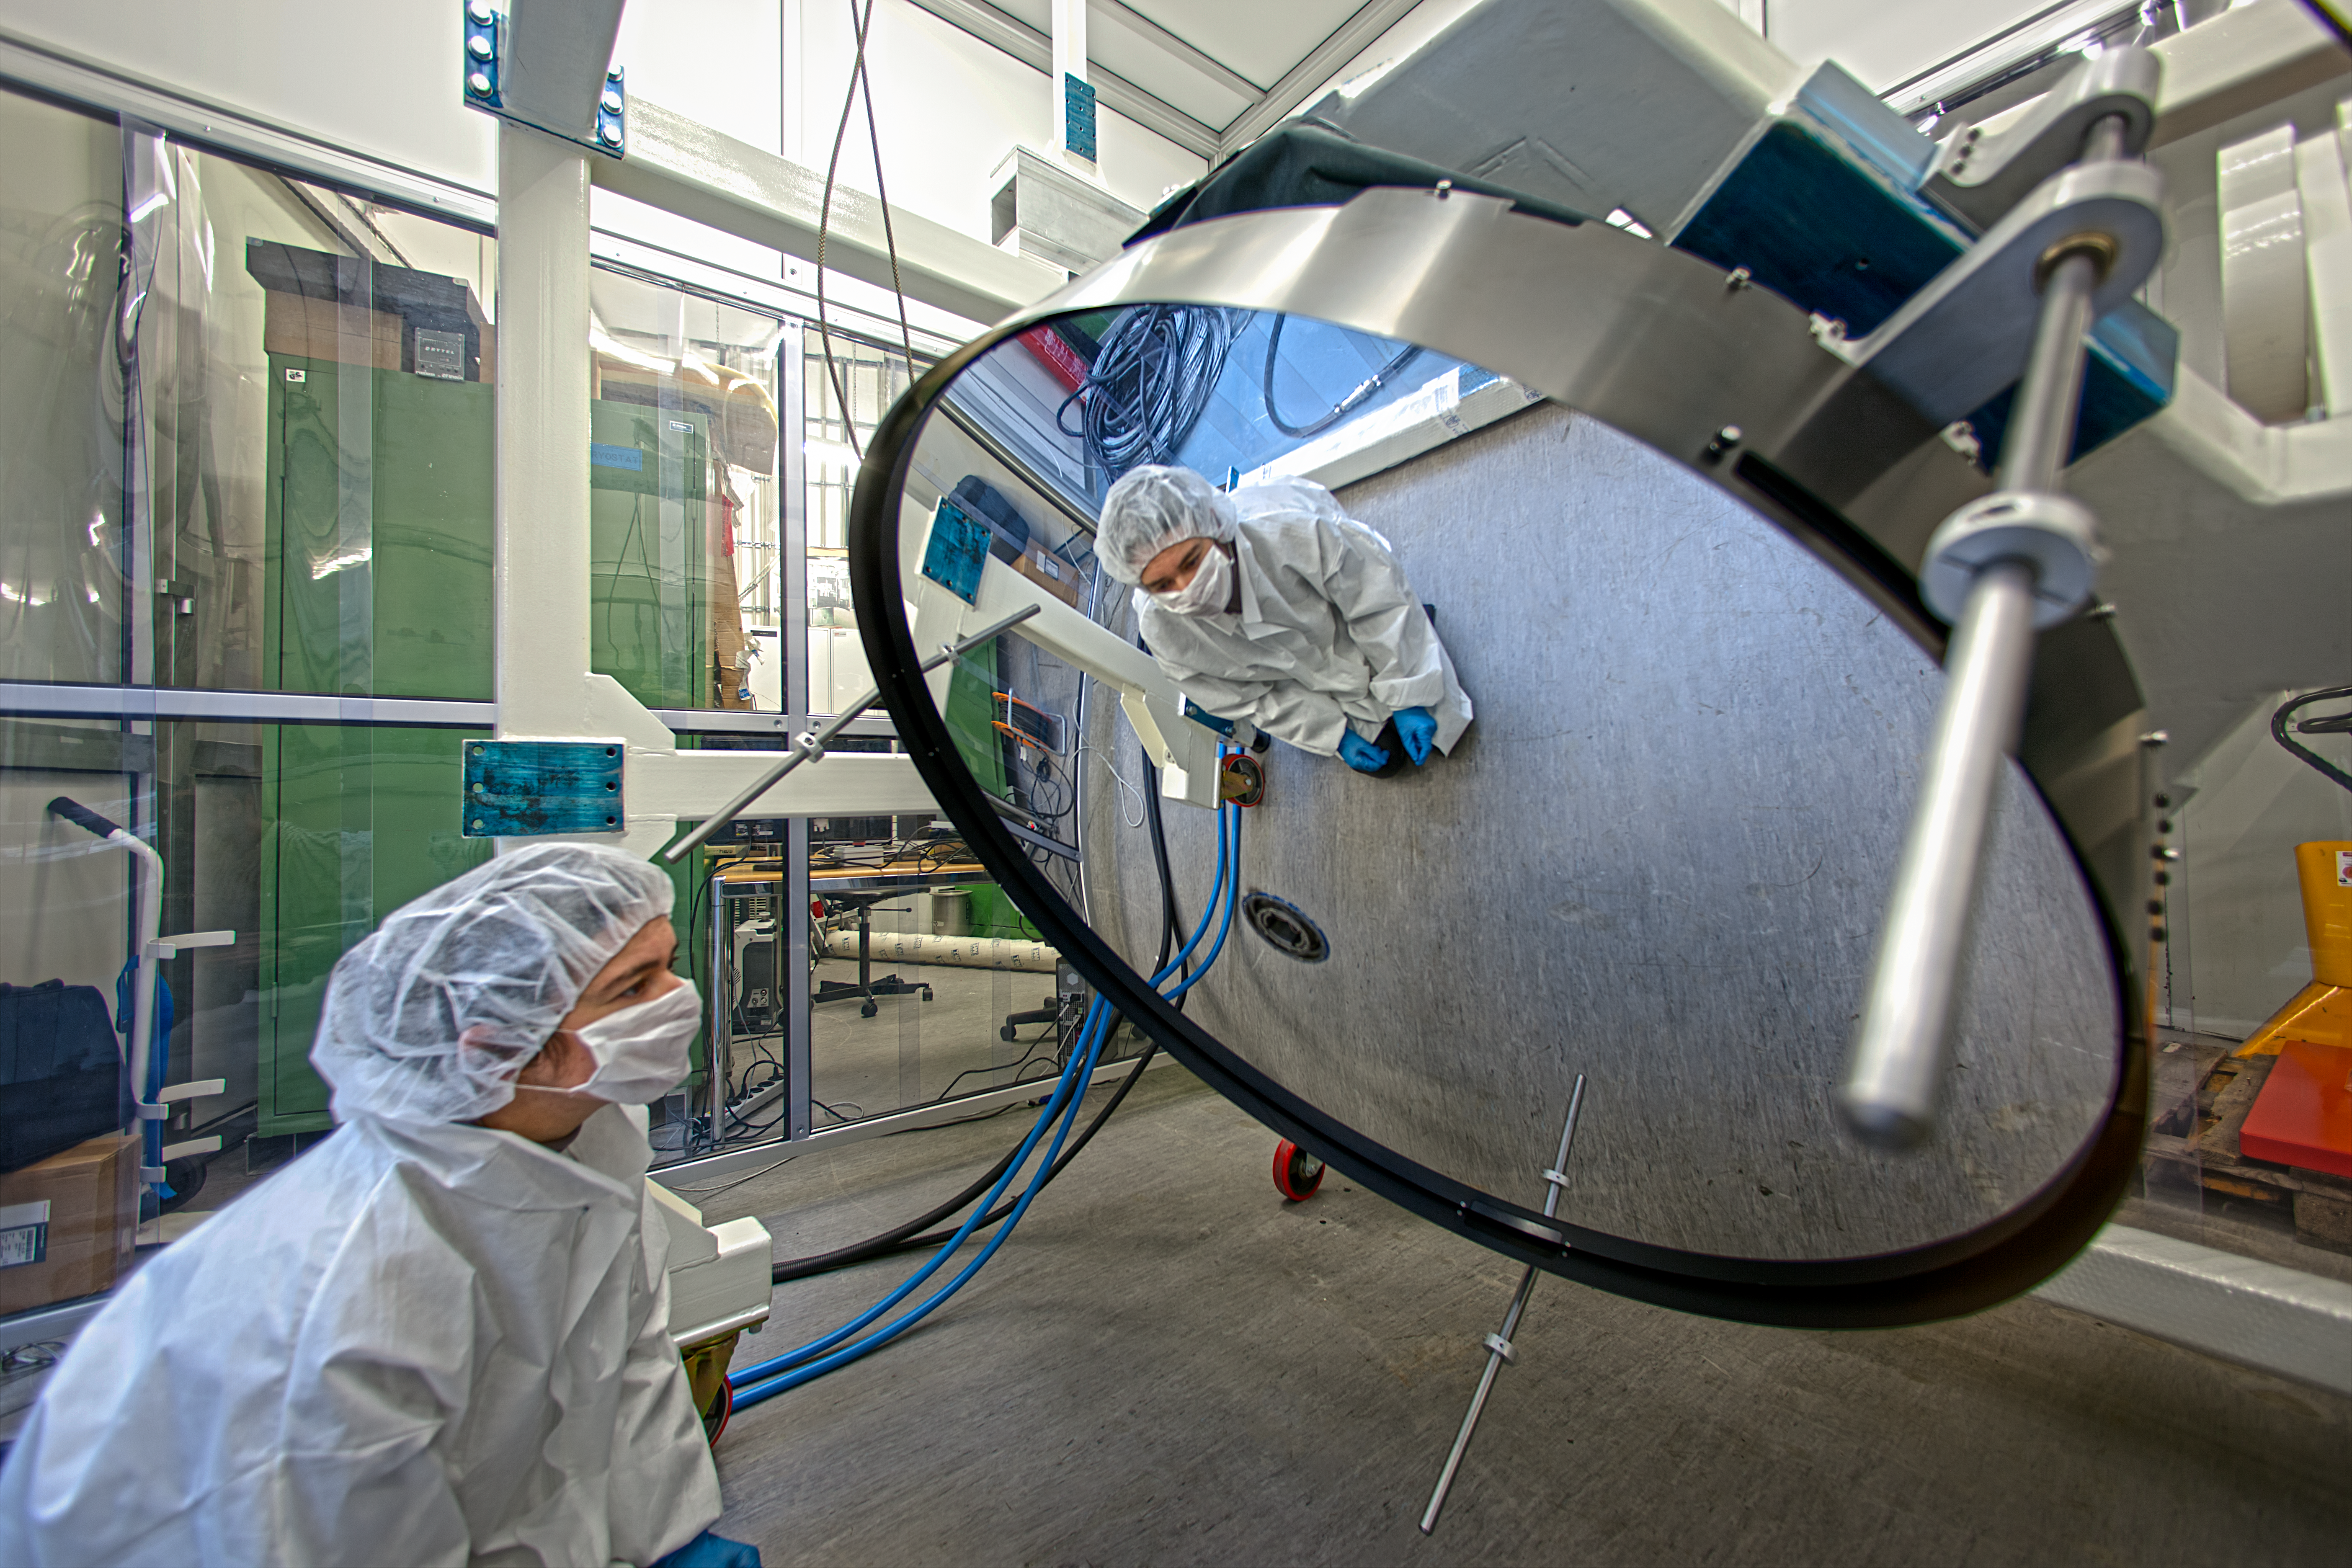

Super-thin mirror under test at ESO

This remarkable deformable thin-shell mirror has been delivered to ESO at Garching, Germany and is shown undergoing tests. It is 1120 millimetres across but just 2 millimetres thick, making it much thinner than most glass windows. The mirror is very thin so that it is flexible enough for magnetic forces applied to it to alter the shape of its reflective surface. When in use, the mirror's surface will be constantly changed by tiny amounts to correct for the blurring effects of the Earth’s atmosphere and so create much sharper images.

The new deformable secondary mirror (DSM) will replace the current secondary in one of the VLT’s four Unit Telescopes. The entire secondary structure includes a set of 1170 actuators that apply a force on 1170 magnets glued to the back face of the thin shell. Sophisticated special-purpose electronics control the behaviour of the thin shell mirror. The reflecting surface can be deformed up to a thousand times per second by the action of the actuators.

The complete DSM system was delivered to ESO by the Italian companies Microgate and ADS in December 2012 and concludes eight years of sustained development efforts and manufacturing. This is the largest deformable mirror ever produced for astronomical purposes and is the latest of a long line of such mirrors. The extensive experience of these contractors shows in the high performance of the system and its reliability. The installation on the VLT is scheduled to start in 2015.

The shell mirror (ann12015) itself was manufactured by the French company REOSC. It is a sheet of ceramic material that has been polished to a very accurate shape. The manufacturing process starts with a block of Zerodur ceramic, provided by Schott Glass (Germany) that is more than 70 millimetres thick. Most of this material is ground away to create the final thin shell that must be carefully supported at all times as it is extremely fragile.

Credit: ESO